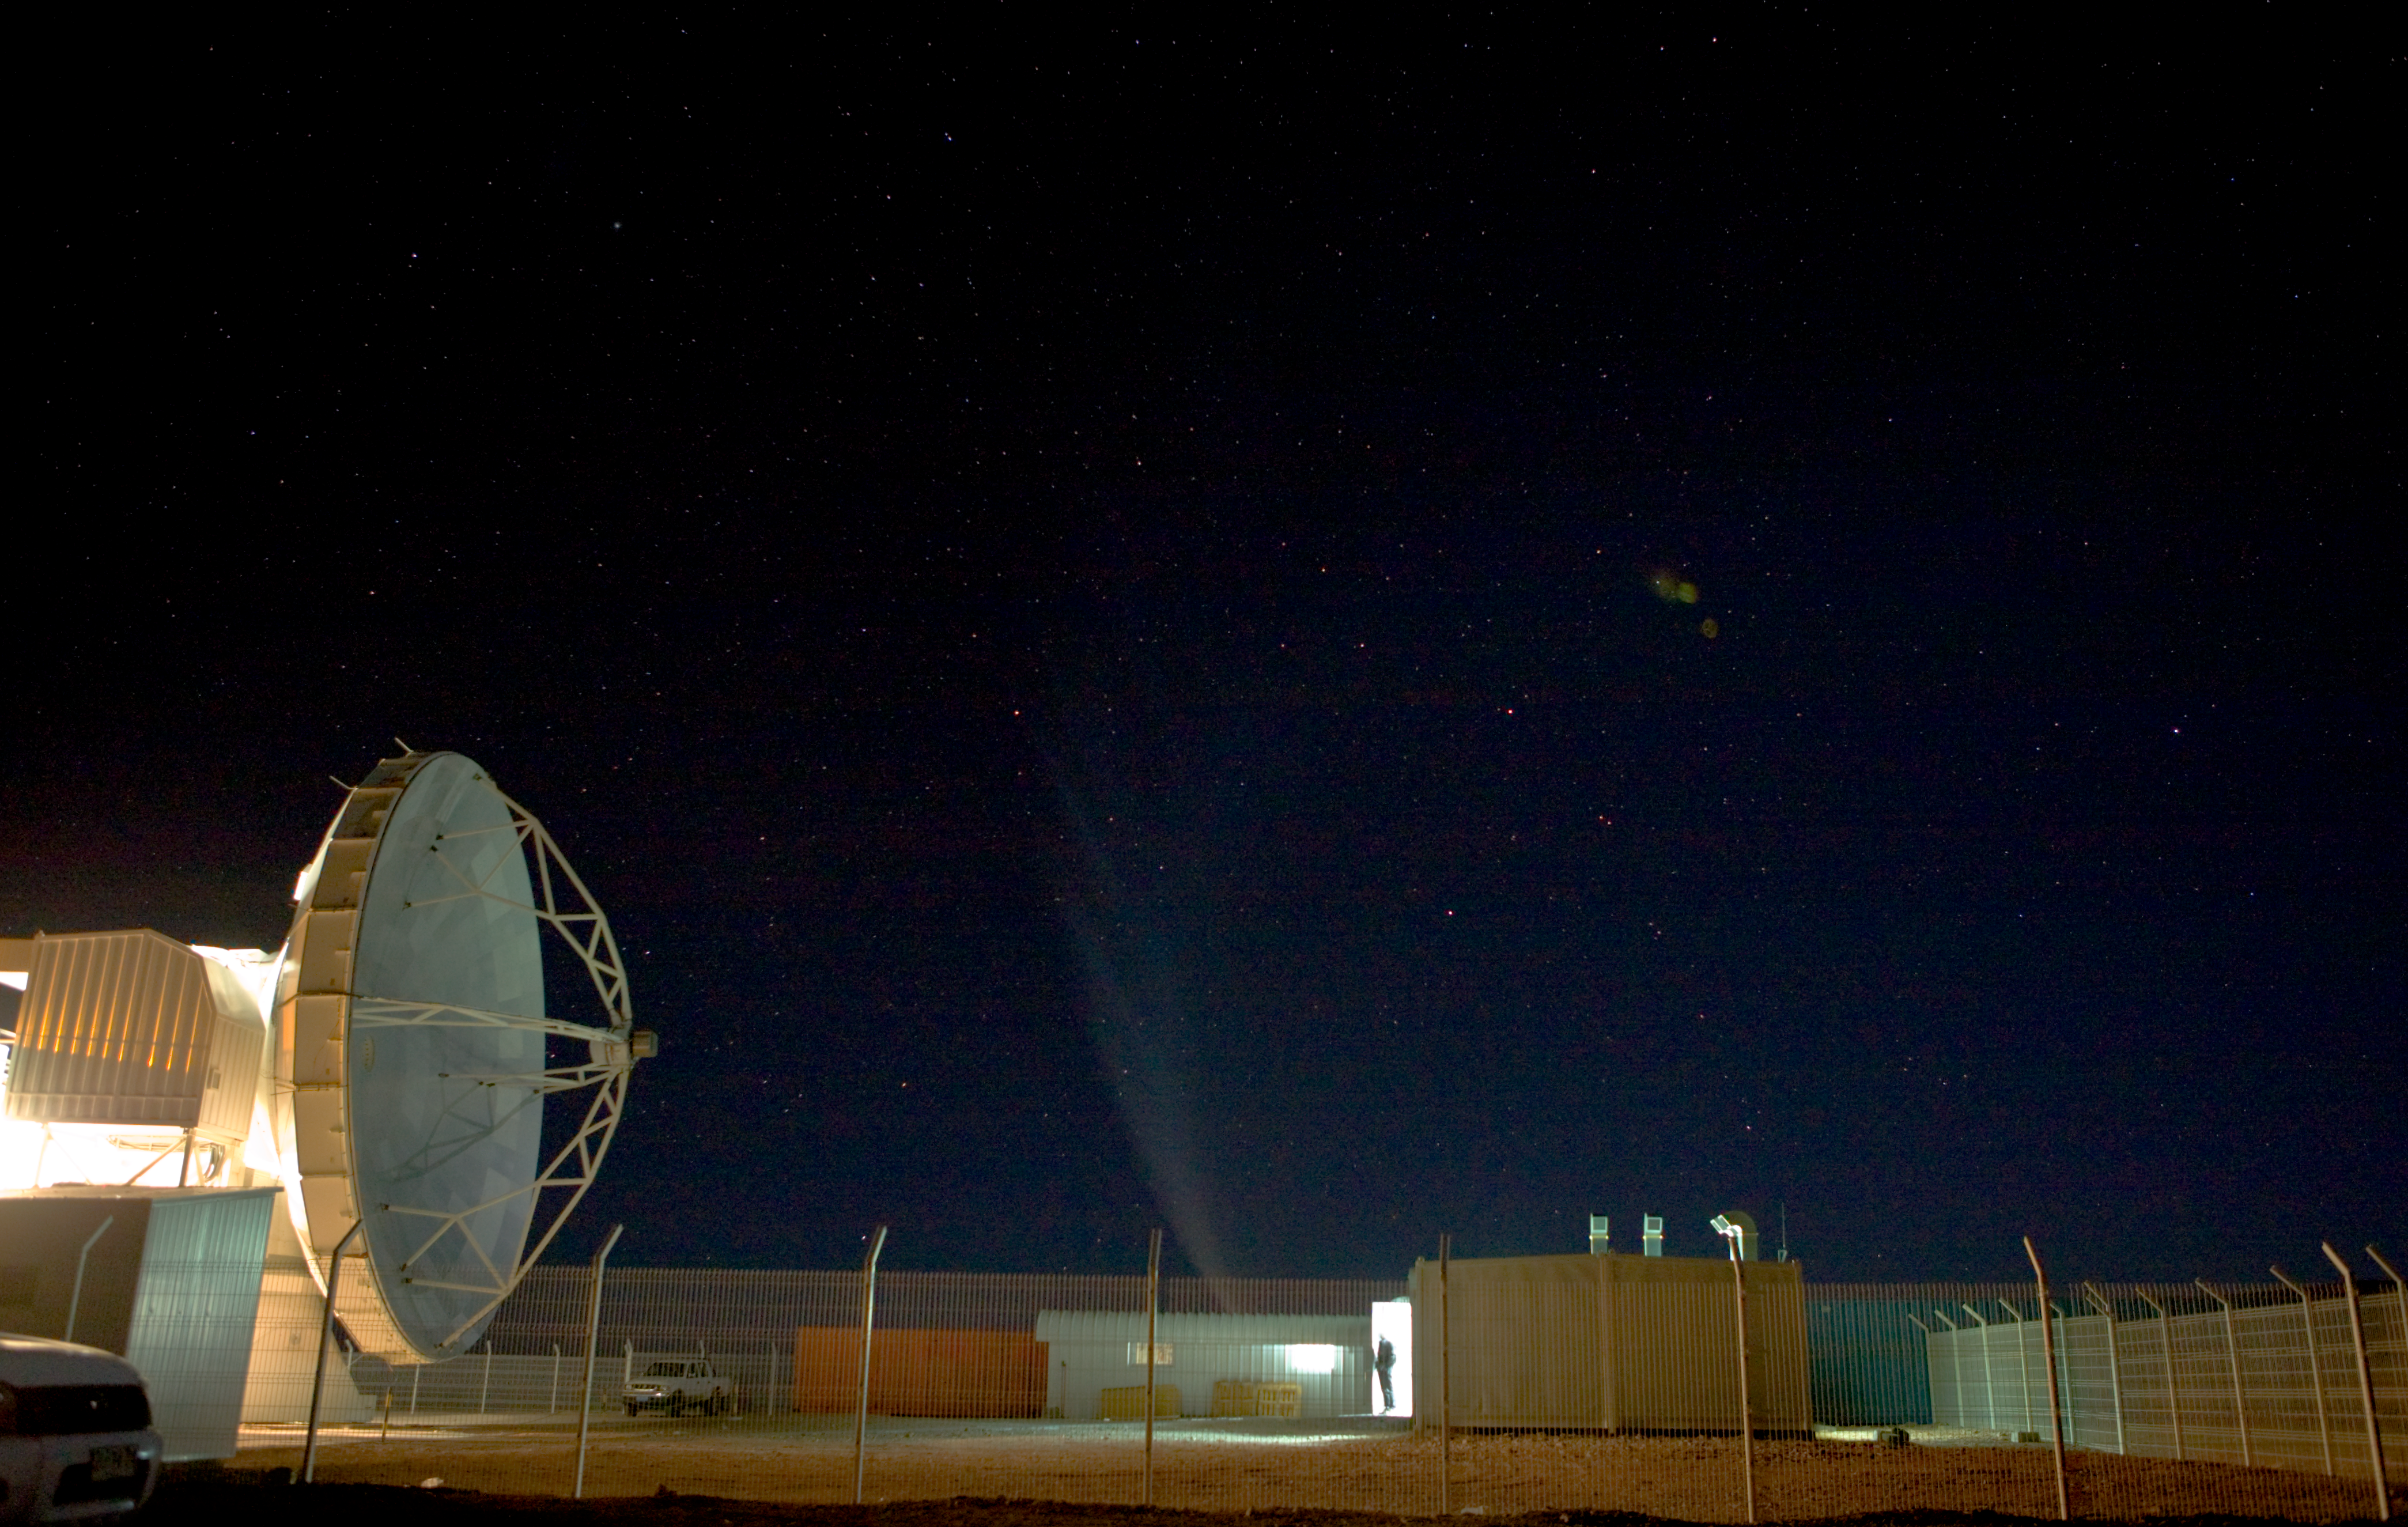

APEX at night

The APEX compound on Chajnantor. Comet McNaught is noticable in the sky in spite of the bright lights illuminating APEX.

Credit: ESO/H.H.Heyer